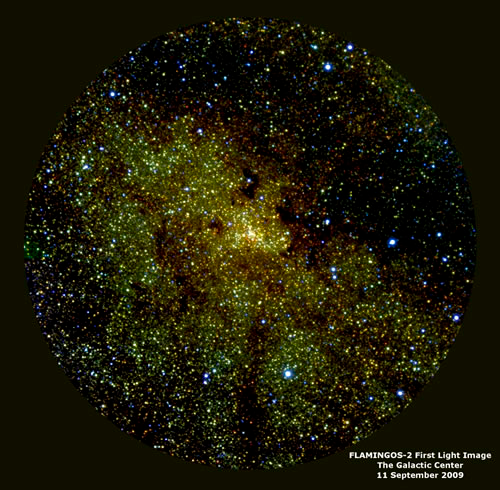

FLAMINGOS-2 image of the Milky Way Galactic Center

FLAMINGOS-2 image of the Milky Way Galactic Center where a supermassive black hole resides. Most of the stars seen here would invisible in an optical image (except for the foreground blue stars), the remaining stars are seen here becuase their near-infrared light is able to penetrate intervening clouds of gas and dust. This 3-color composite image combines the J-band (1.25 microns, blue), H-band (1.65 microns, green) and Ks-band (2.2 microns, red). The image has a total exposure (integration) of less than 10 minutes and a resolution of about 0.7 arcsecond.

Credit: International Gemini Observatory/NOIRLab/NSF/AURA/A. Gonzalez